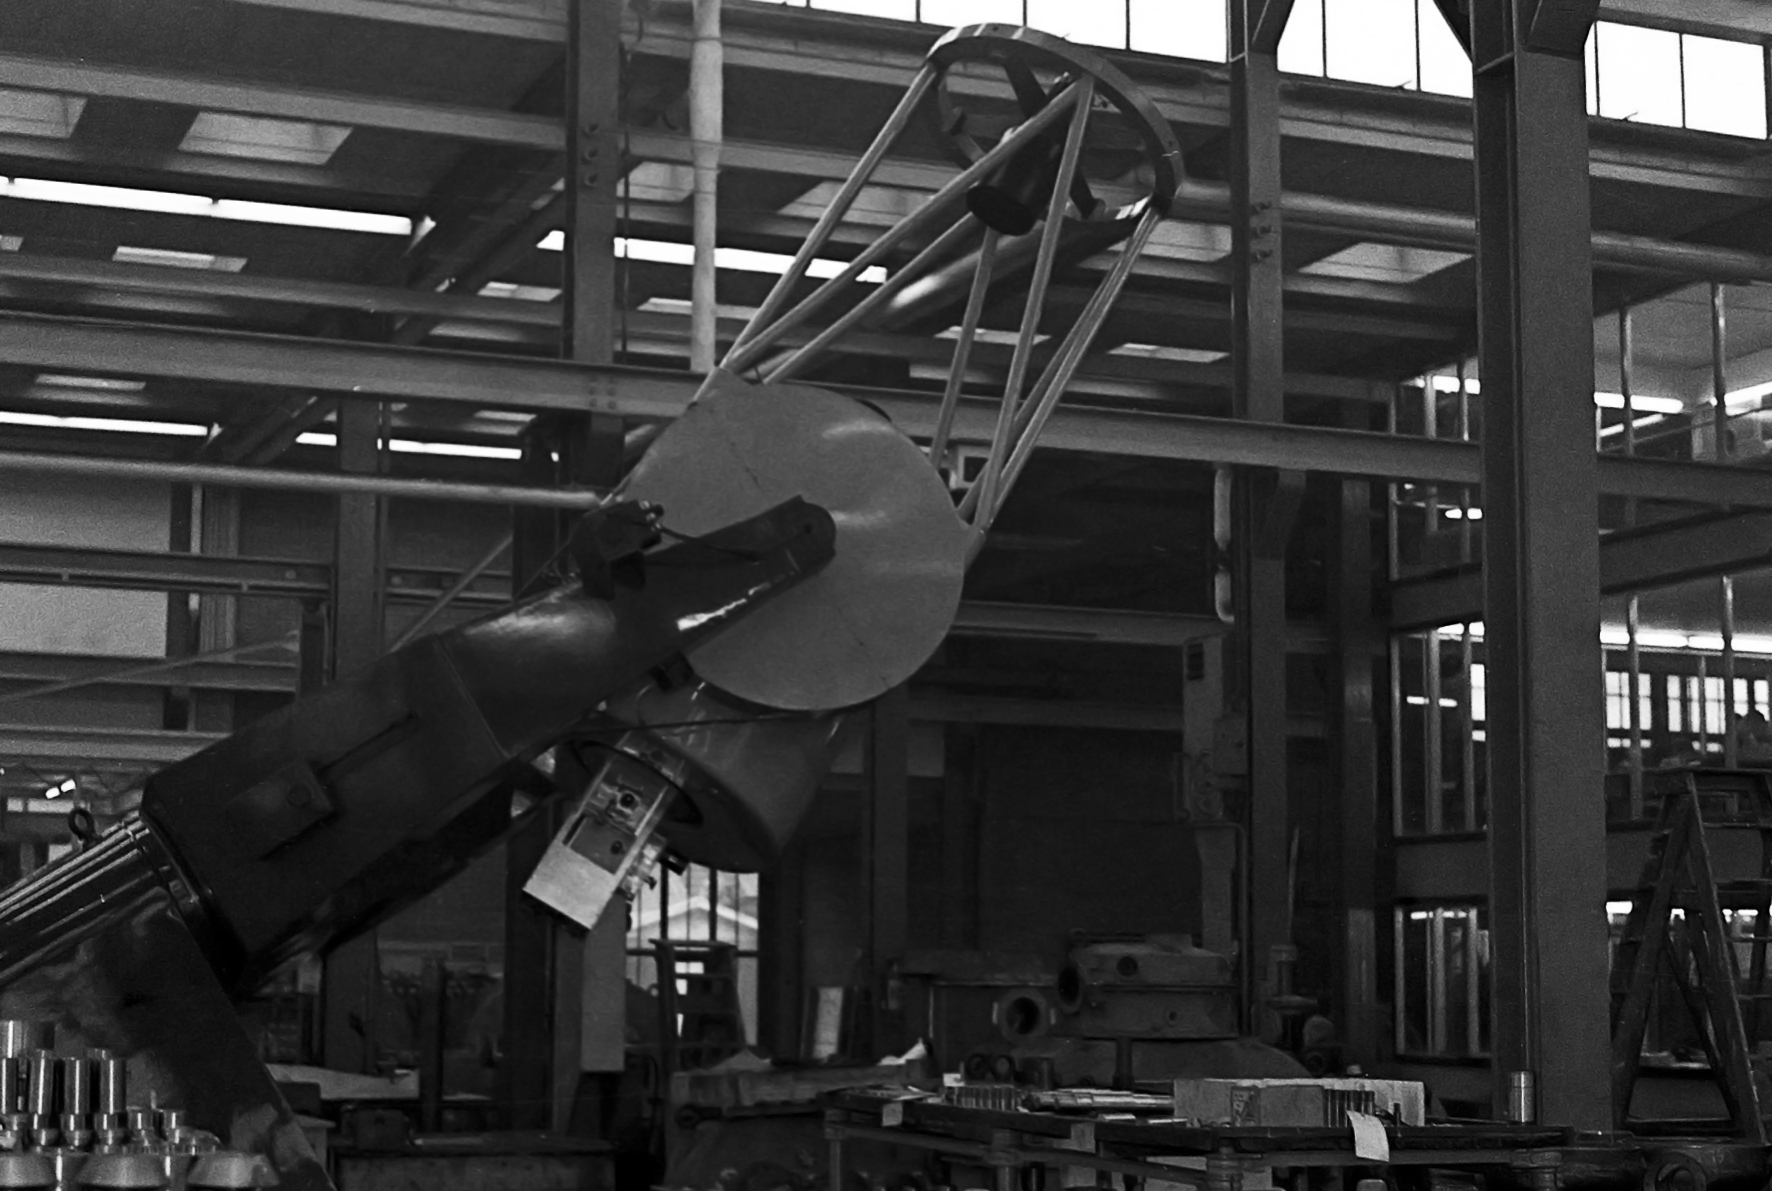

ESO 1-metre telescope

Black and white historical photograph.
At Rademakers factory, Rotterdam, The Netherlands.

Credit: ESO